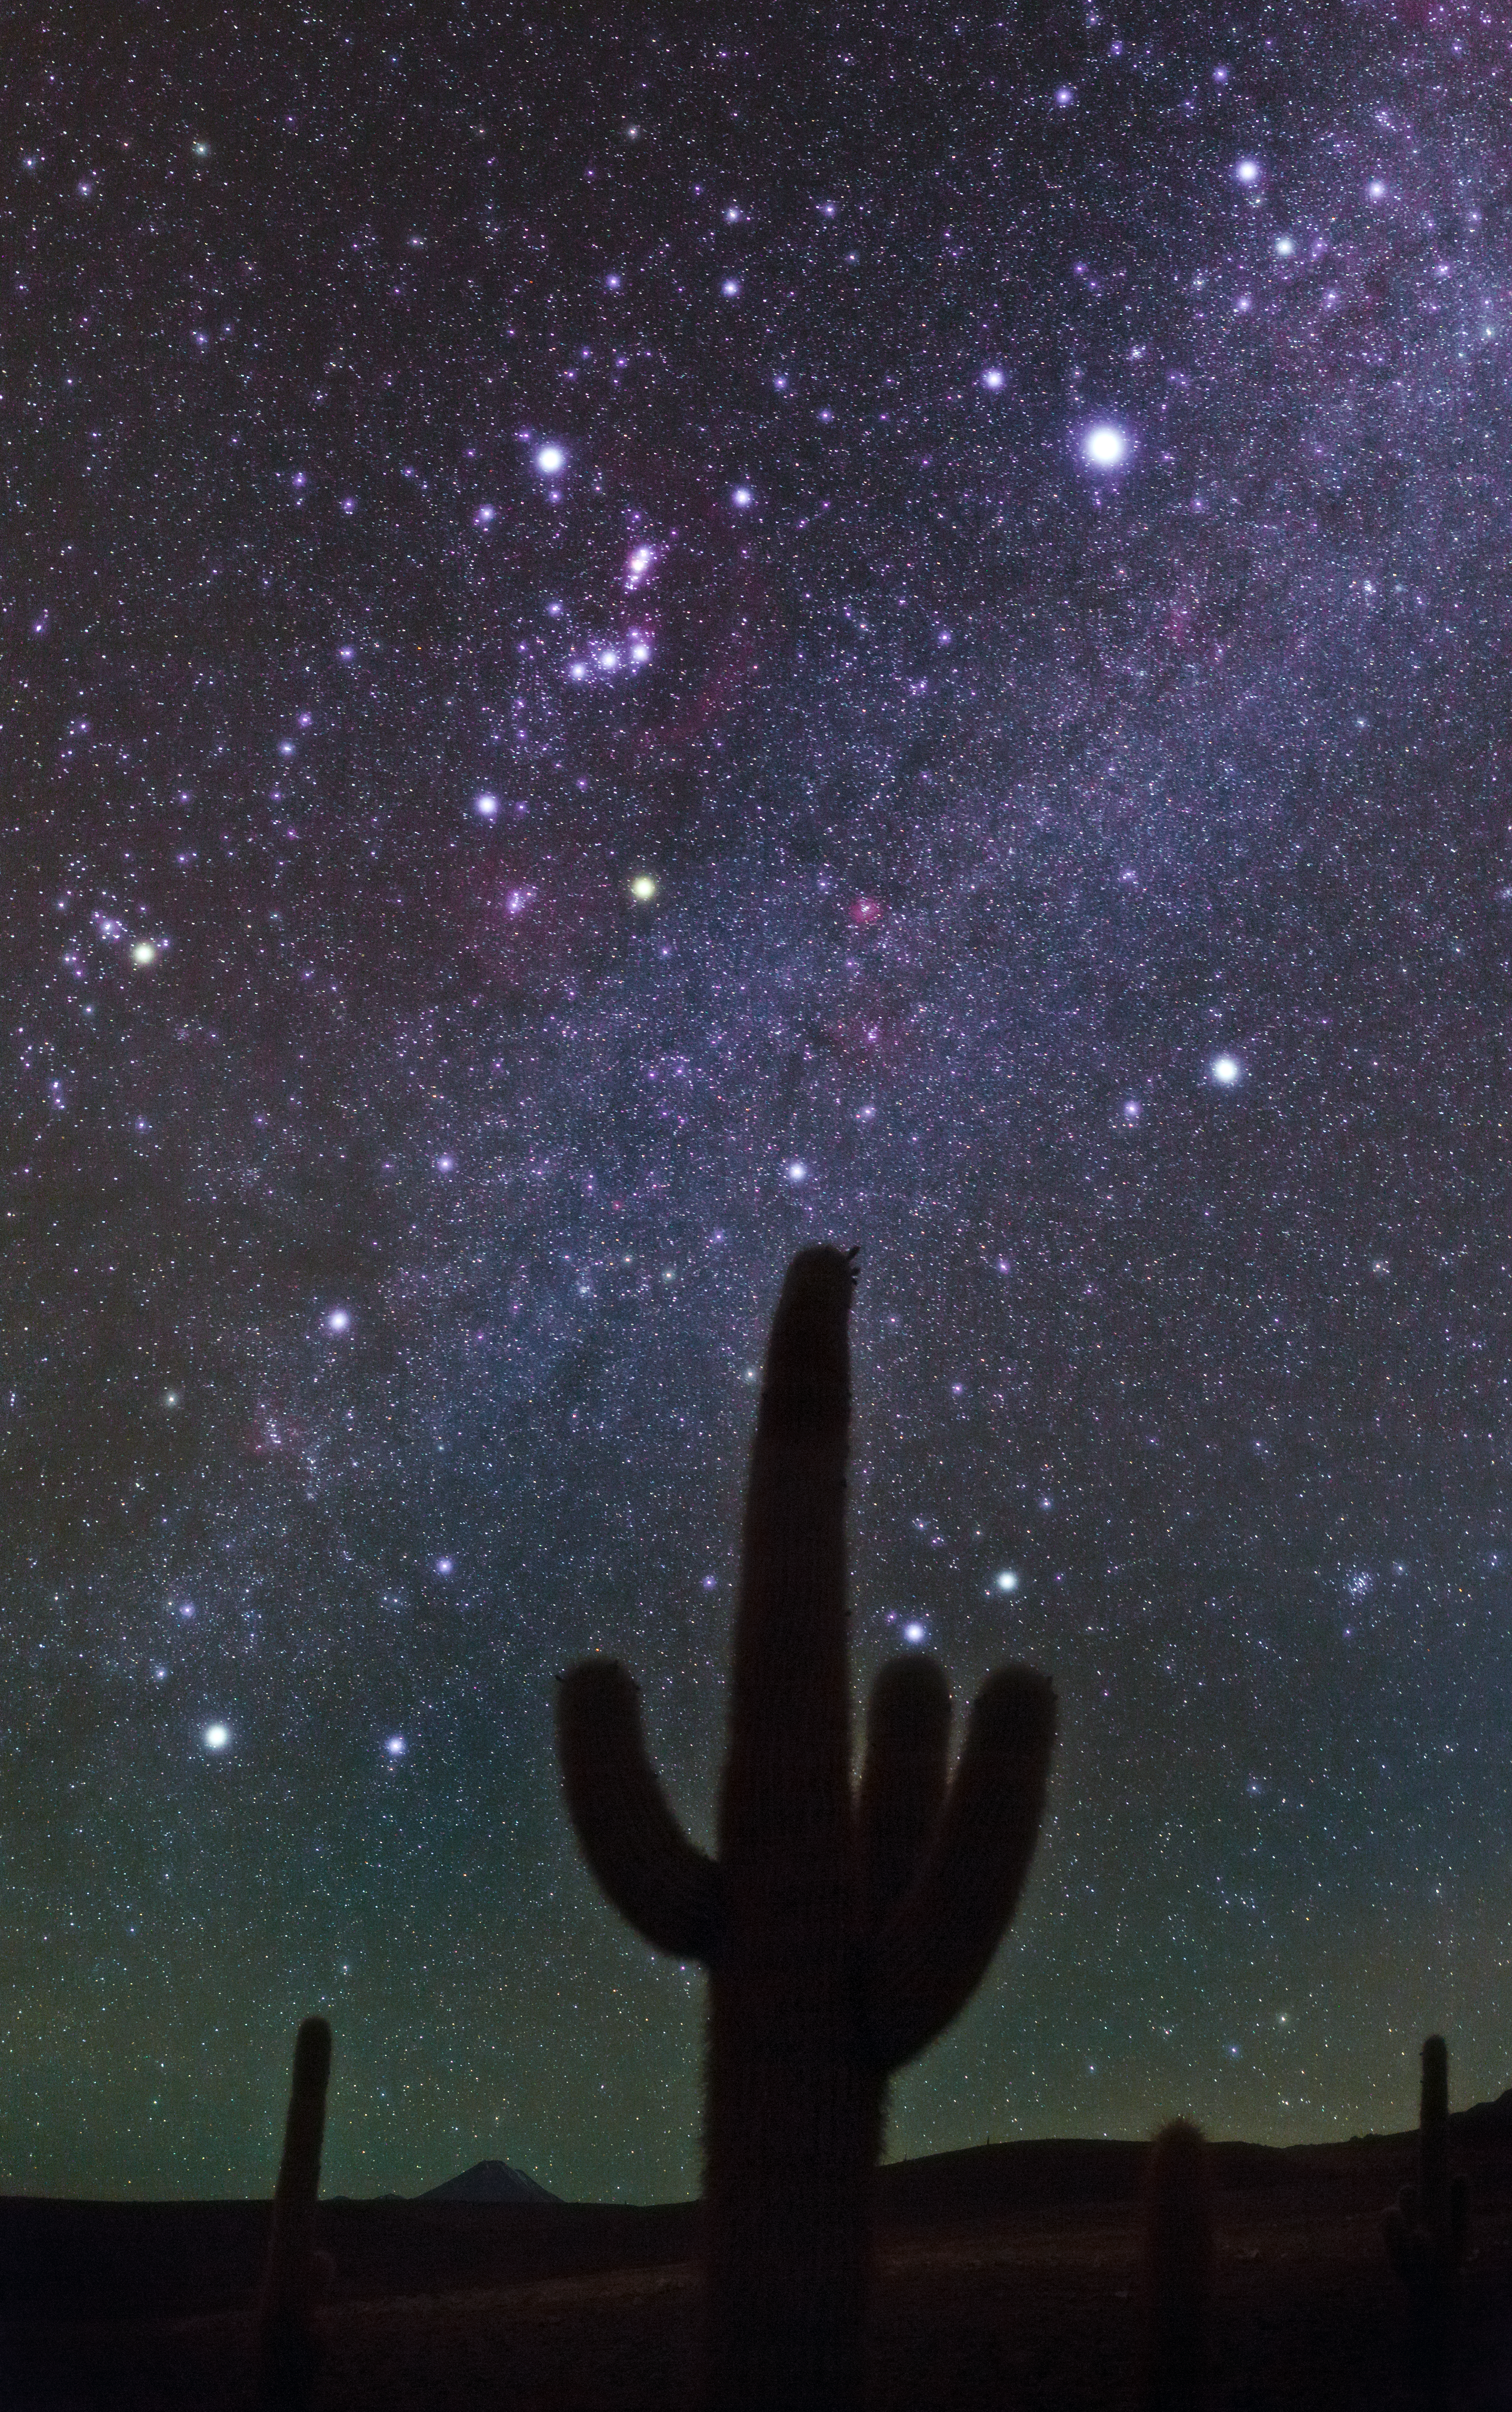

Prickly points of light

This image taken by Babak Tafreshi shows the night sky seen from the Atacama Desert. This photograph was taken from the site of the ALMA cultural heritage museum.

Credit: ESO/B. Tafreshi (twanight.org)